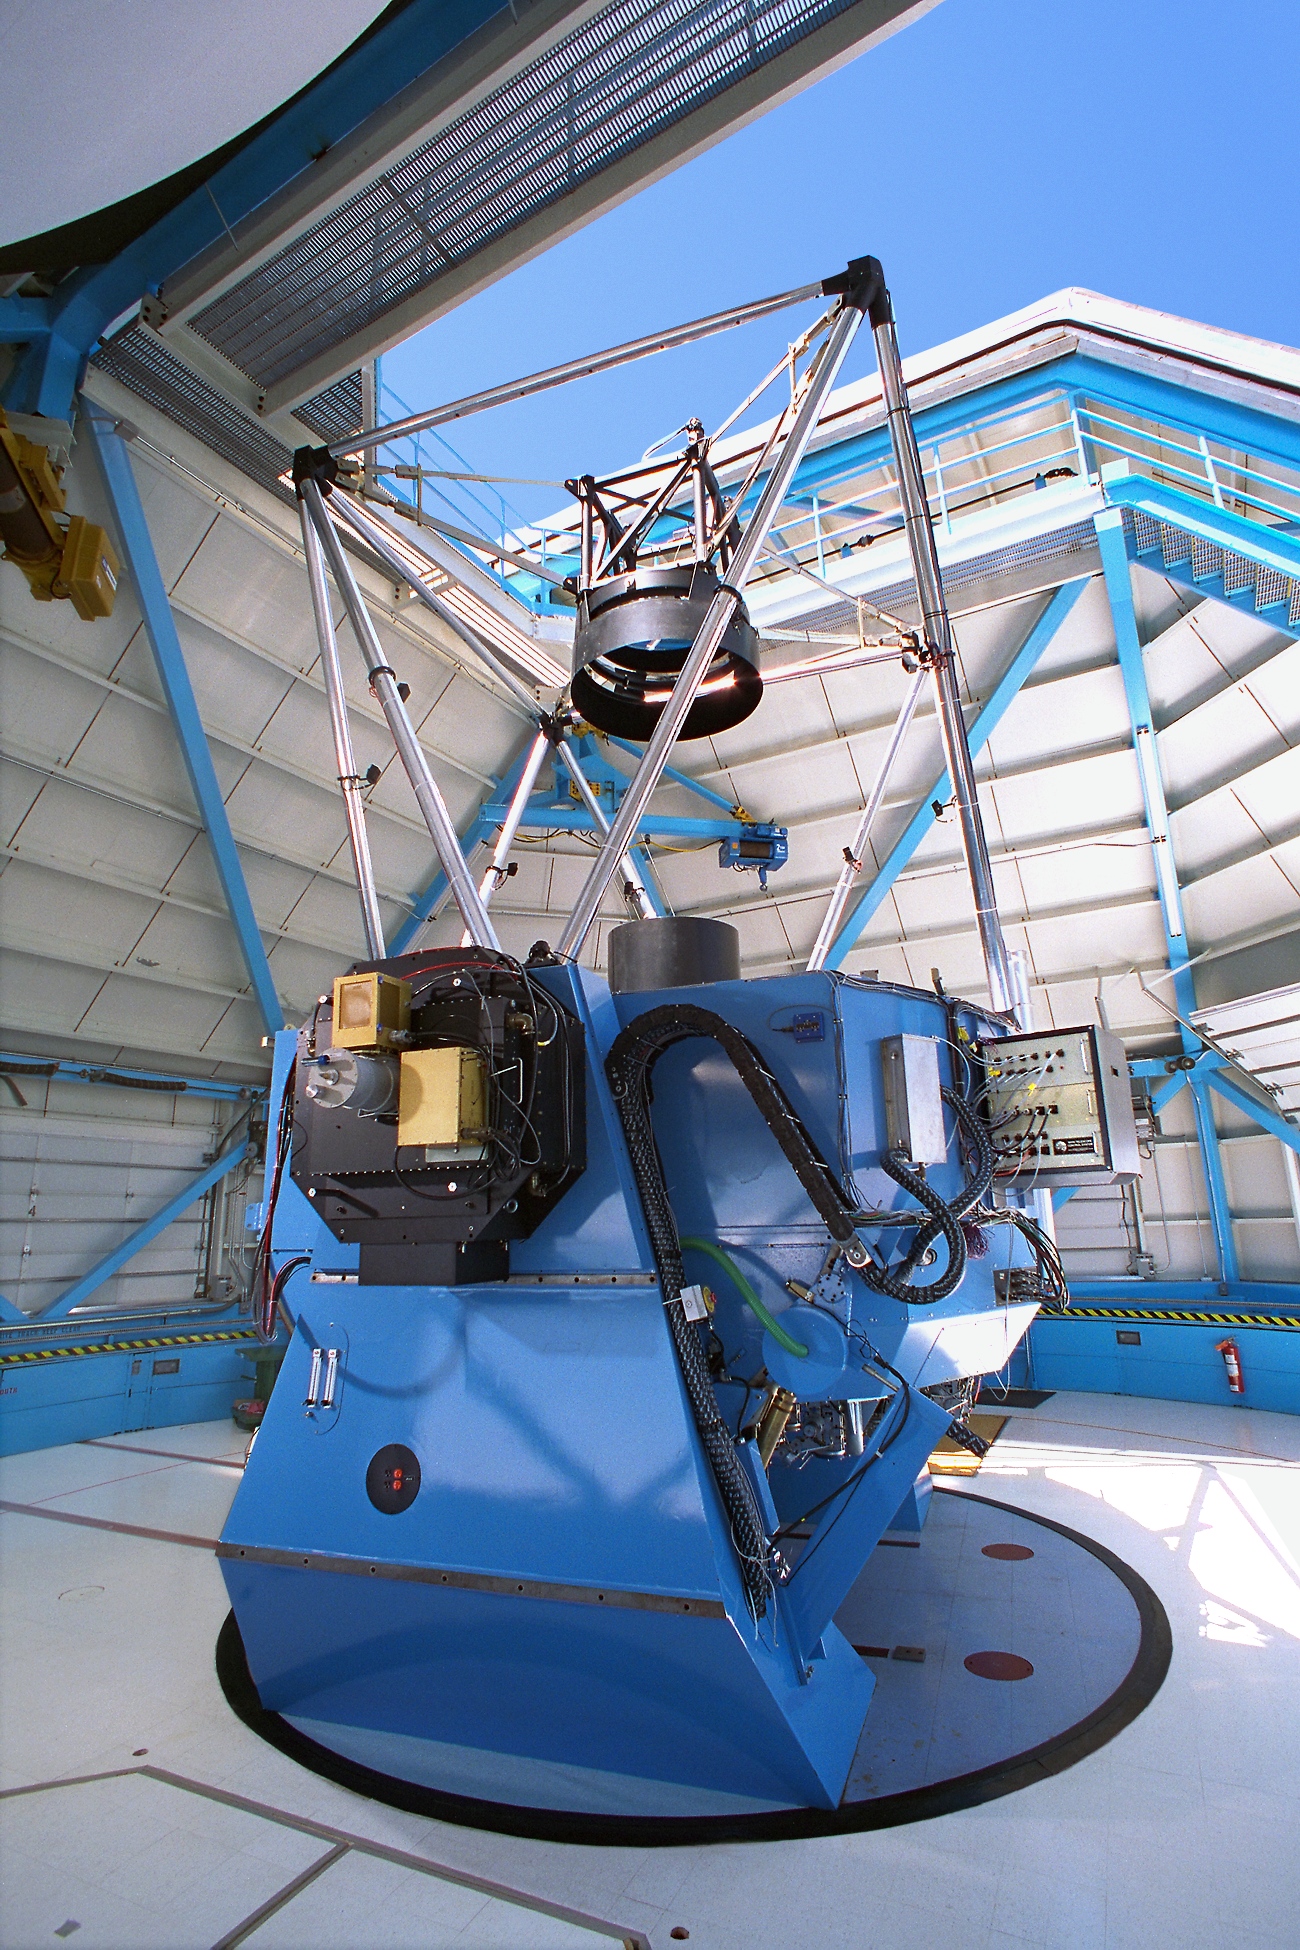

WIYN telescope CCD imager

The WIYN 3.5m telescope, showing the CCD imager mounted to its dedicated Nasmyth port.

Credit: NOIRLab/NSF/AURA